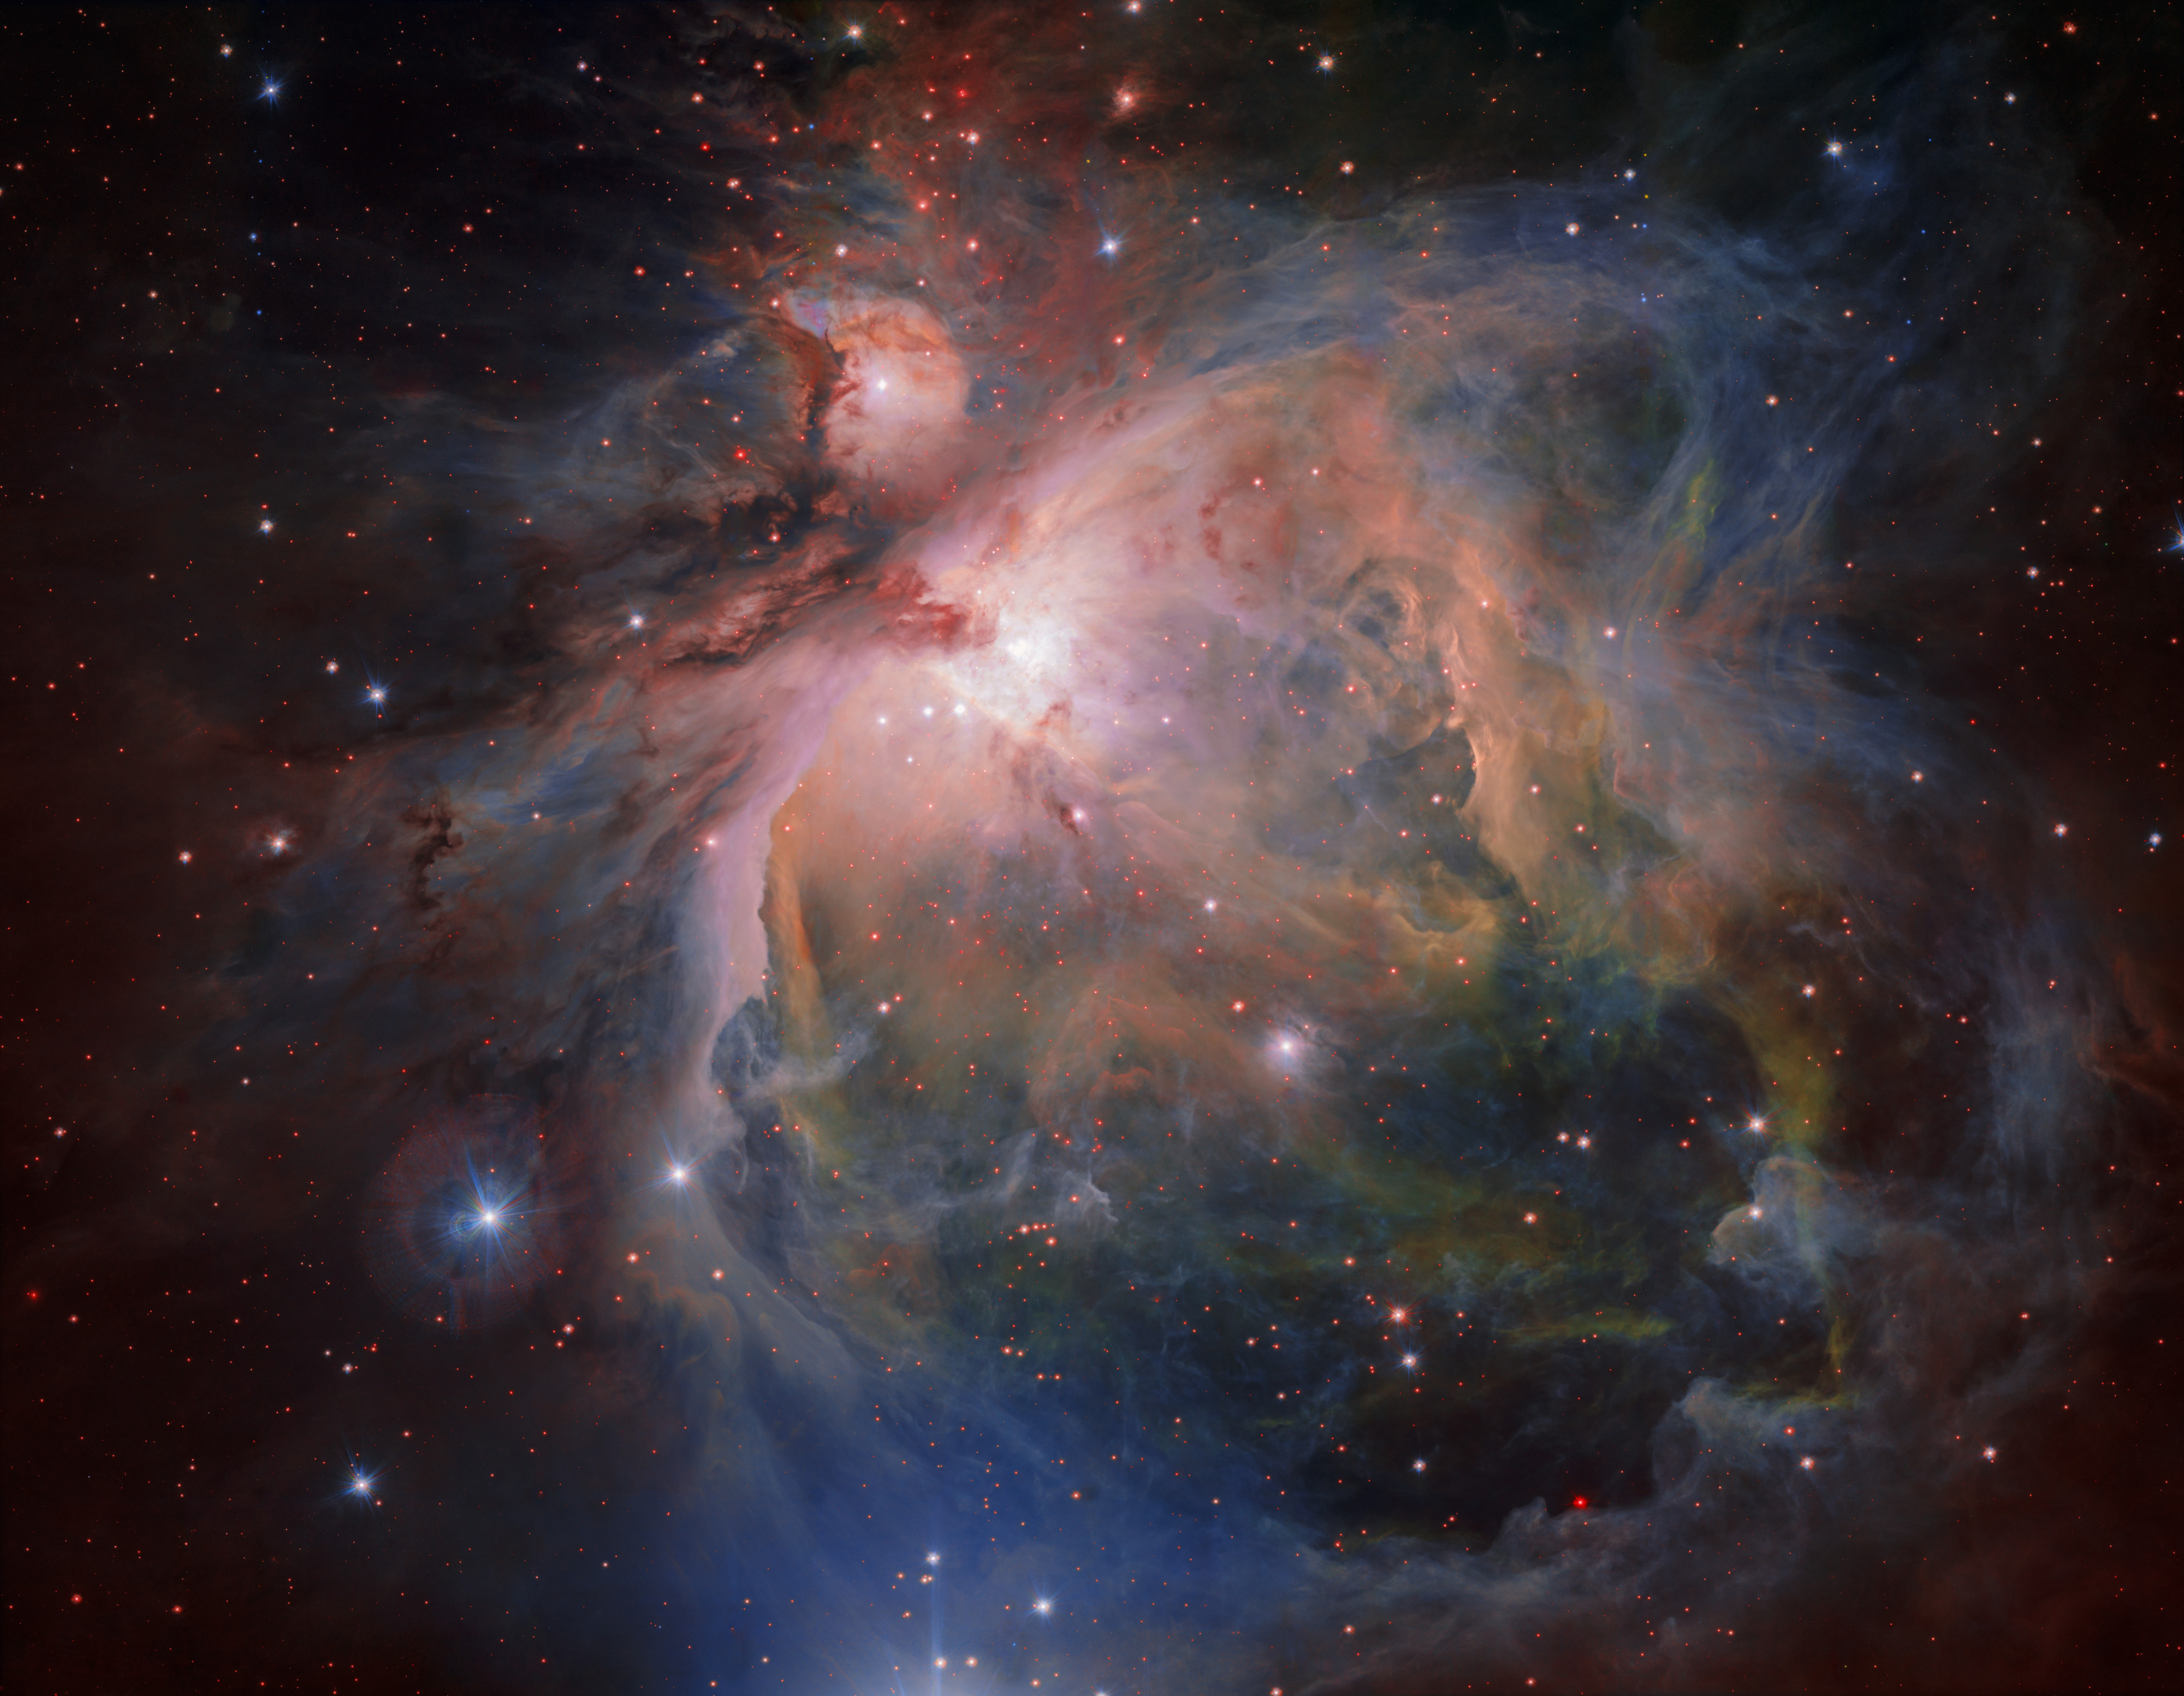

The Orion Nebula and cluster from the VLT Survey Telescope

OmegaCAM — the wide-field optical camera on ESO’s VLT Survey Telescope (VST) — has captured the spectacular Orion Nebula and its associated cluster of young stars in great detail, producing this beautiful new image. This famous object, the birthplace of many massive stars, is one of the closest stellar nurseries, at a distance of about 1350 light-years.

Credit: ESO/G. Beccari